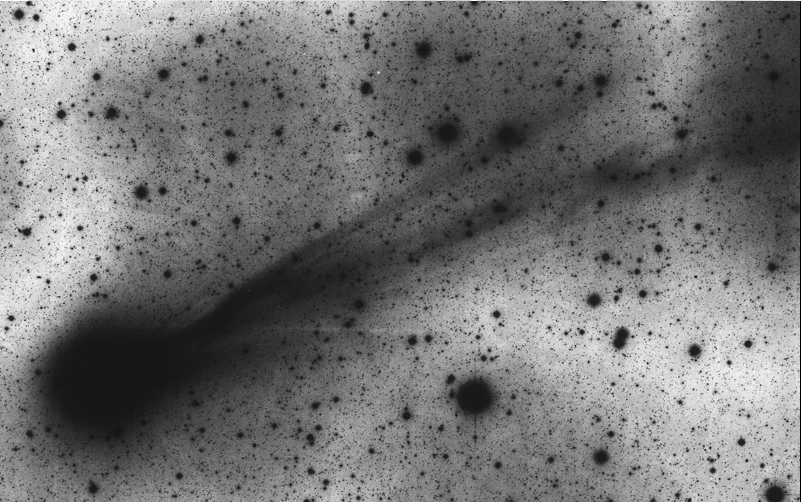

Comet Hyakutake

This image captures details of the complex tail system of Comet Hyakutake. It was obtained with the ESO 1-m Schmidt telescope at La Silla on February 28.36 UT under good observing conditions by ESO night assistant Oscar Pizarro. The exposure lasted 60 min and was made on sensitized Kodak Pan 4415 film behind a GG385 filtre. This emulsion/filtre combination allows to record a broad spectral interval (3900-7000 A) whereby faint structures are better seen. However, detailed spectral information, by which the emitters may be identified, is lost for the same reason.

Credit: ESO